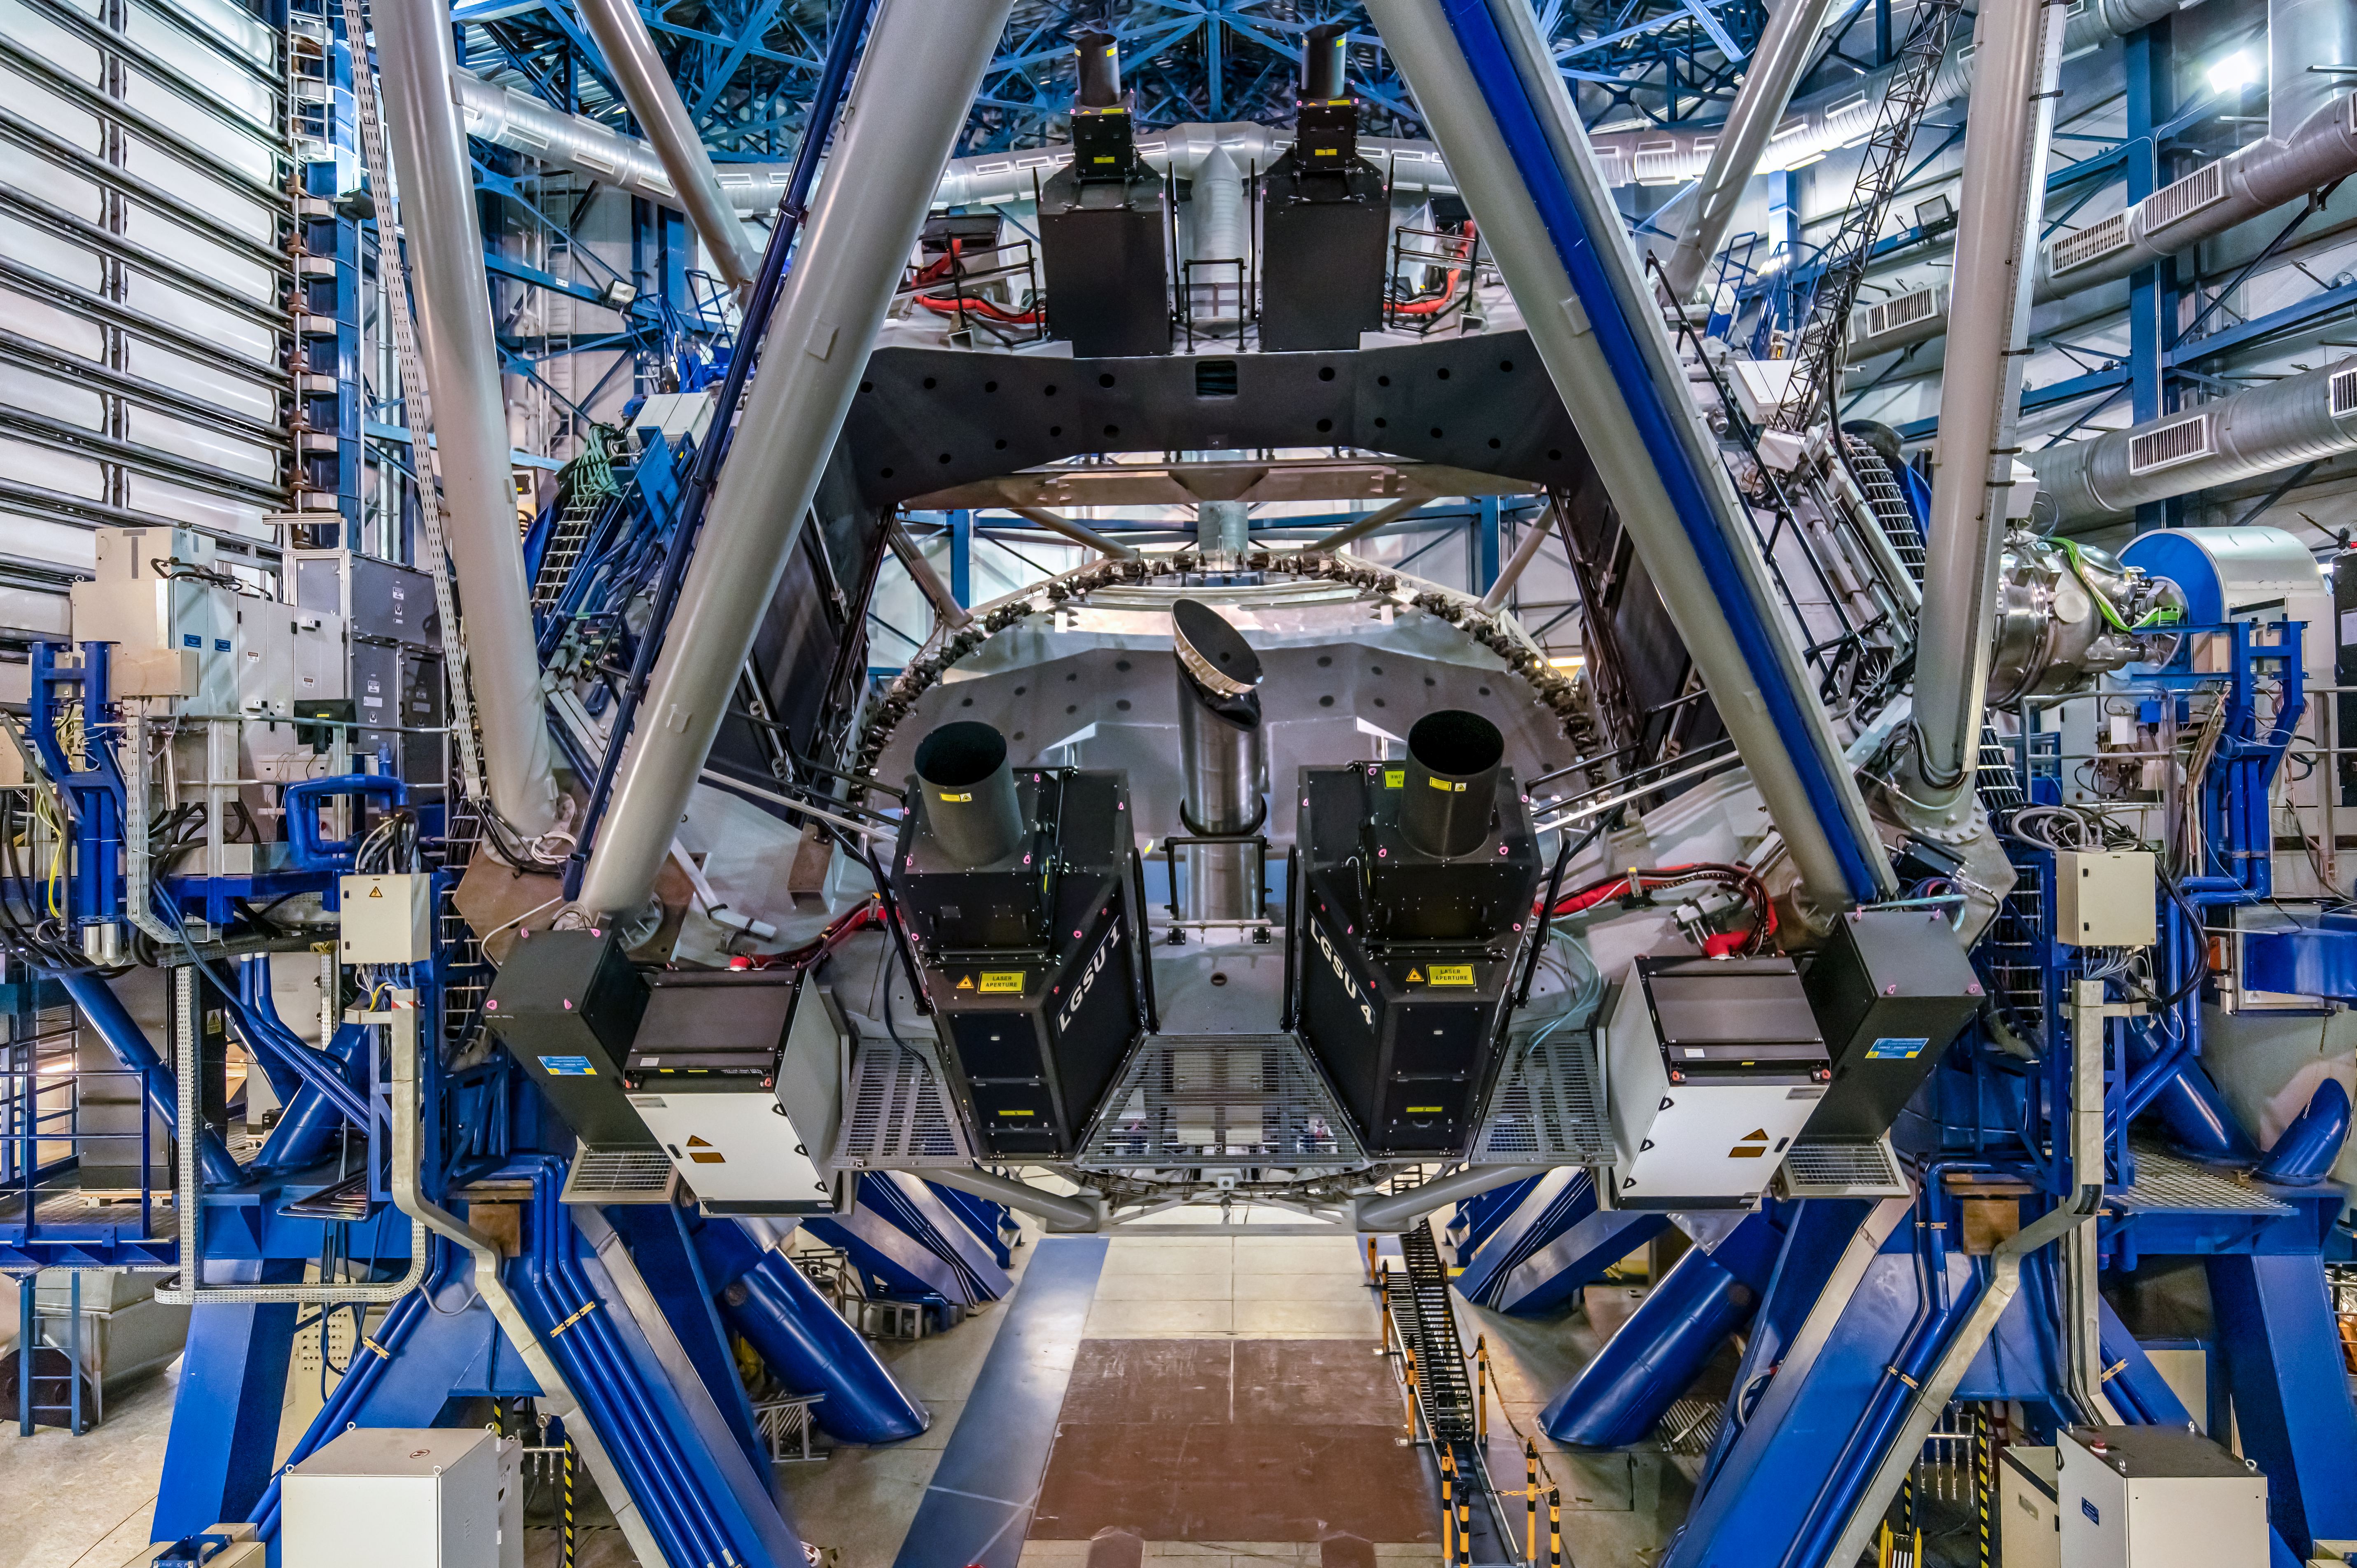

The technology behind the astronomy

The technical and engineering achievement behind the astronomical images and discoveries produced by scientists using ESO facilities is exceptionally marvelous. Here we see the fourth Unit Telescope (Yepun) of ESO’s Very Large Telescope (VLT) in Chile, which hosts several advanced instruments, such as MUSE, HAWK-I and ERIS.

These instruments, engineered to study the mysteries of the Universe, such as planets, stellar nurseries, and supermassive black holes, would never be able to do so without the Adaptive Optics Facility (AOF). One of the components of the AOF is the 4 Laser Guide Star Facility (4LGSF). The lasers are emitted from the four black tubes seen in this image around the telescope’s 8.2-m mirror. Each laser beam is 30 centimeters wide and carries 22 watts of power! As the lasers reach about 90 kilometers into Earth’s atmosphere, they excite sodium atoms, making them glow, just like a star.

Special sensors in each instrument measure the twinkling of these artificial stars in real time. Instructions are sent to the telescope’s deformable secondary mirror, which reshapes at millisecond speeds. This counteracts atmospheric turbulence, delivering crystal clear images.

Credit: Zdeněk Bardon/ESO